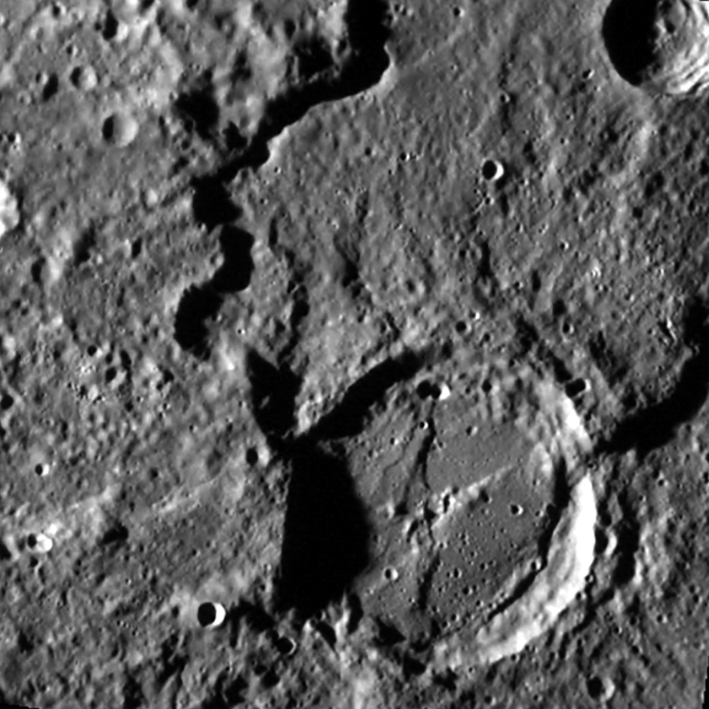

Karsh Crater on Mercury

A close up of the newly named Karsh Crater on Mercury.

Credit: NASA/MESSENGER